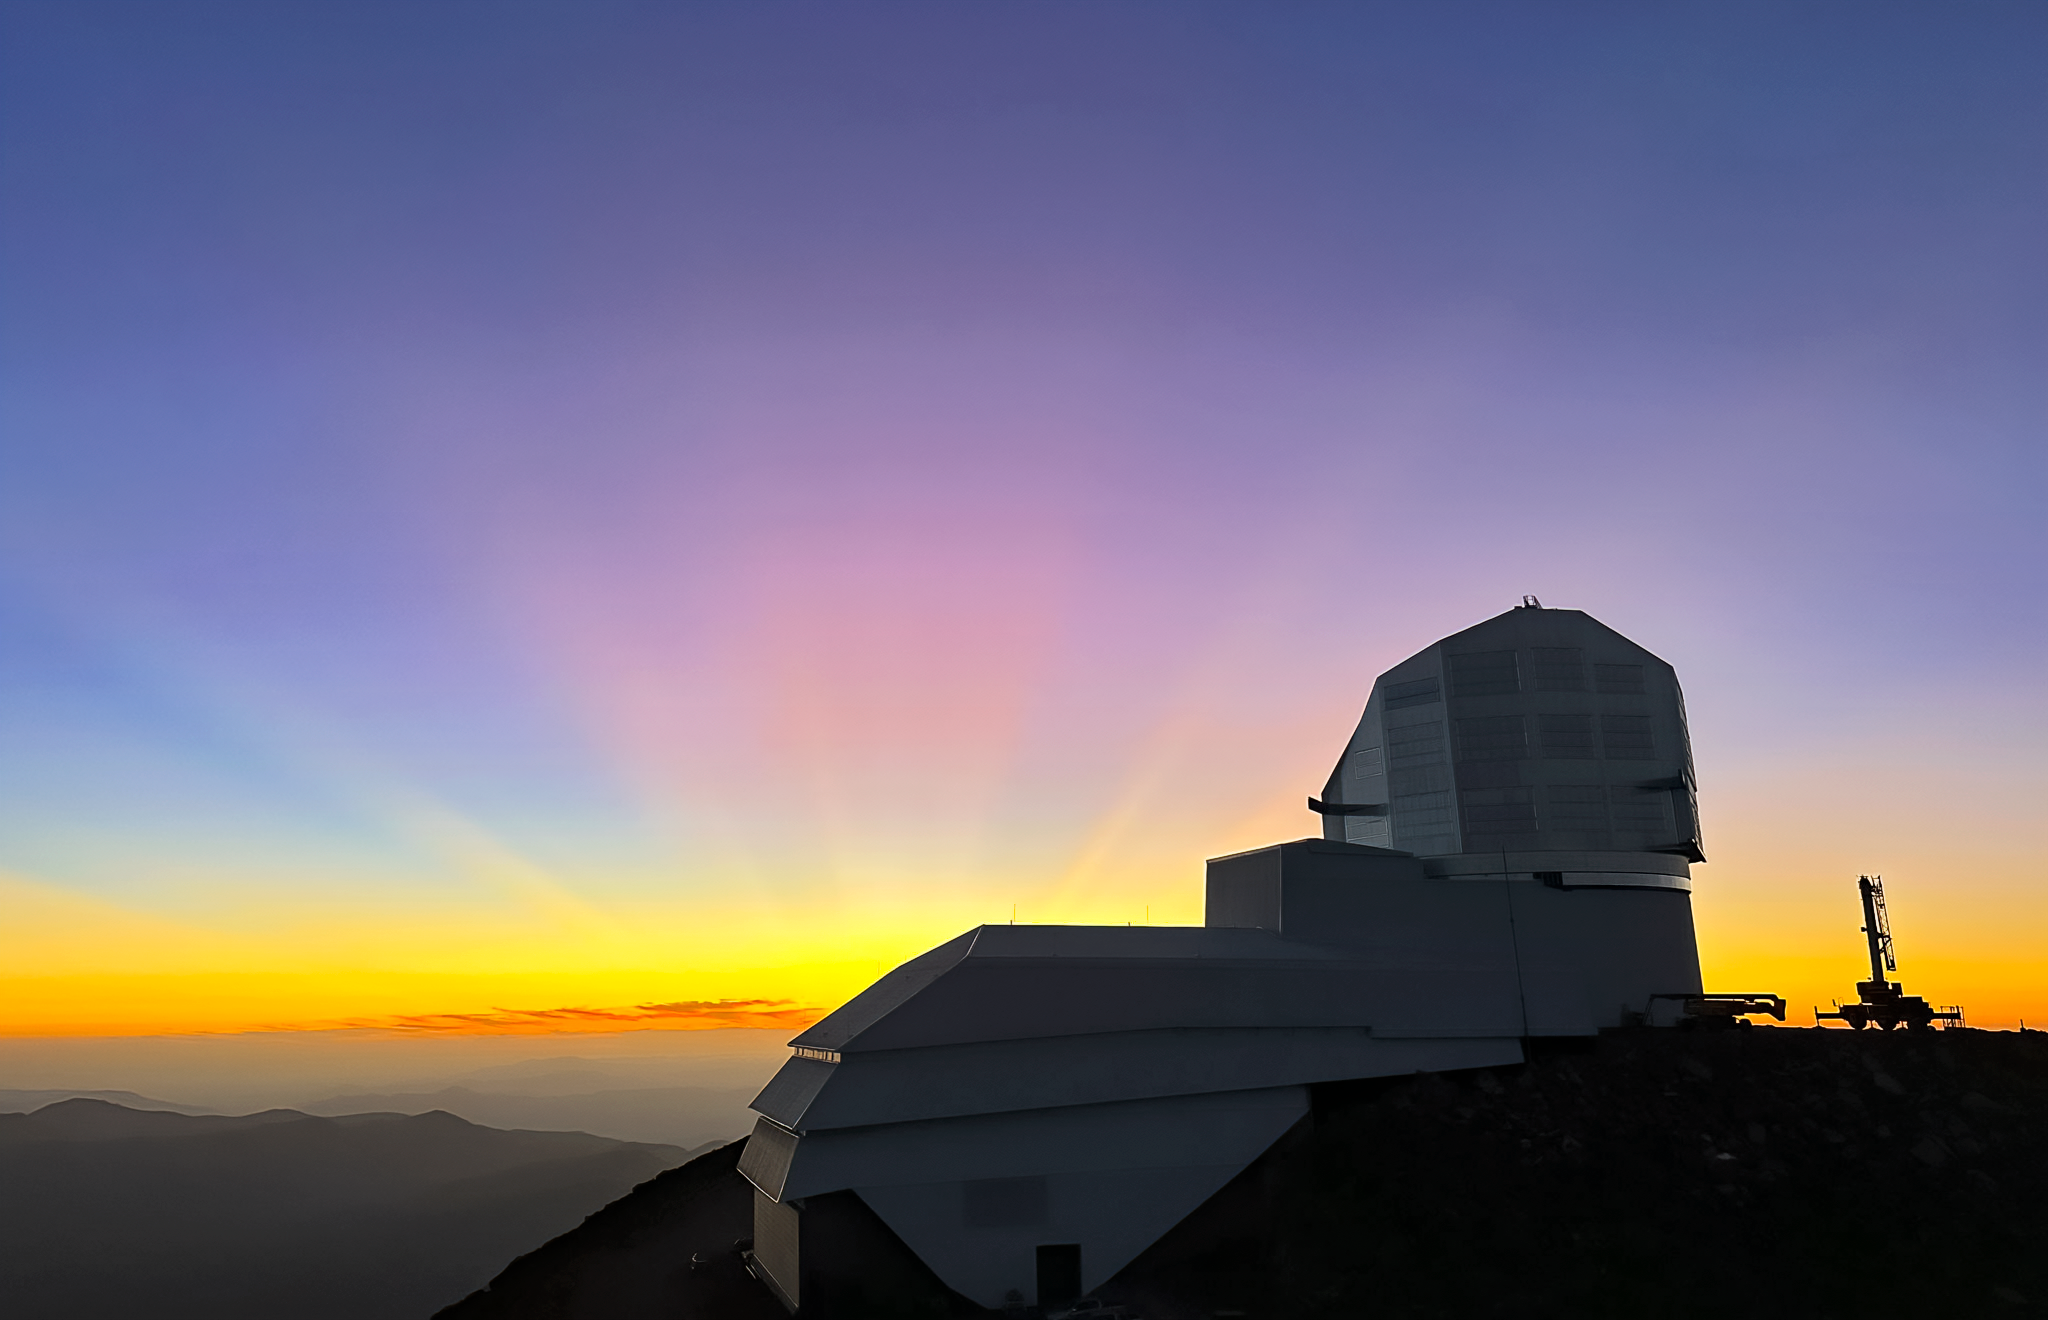

Sunset behind Vera C. Rubin Observatory at Cerro Pachón in February 2024.

Rays of the setting sun appear to emanate from Vera C. Rubin Observatory atop its desert mountain summit. The clear sky takes up 75% of the image, and light rays from the setting sun radiate from the center horizon like spokes on a wheel. The boot-shaped observatory, with long white service building pointing left and angular silver dome sticking up, sits atop a shadowed summit on the right. Lower altitude mountain ridges recede into the distance.

Credit: RubinObs/NOIRLab/SLAC/NSF/DOE/AURA/A. Alexov